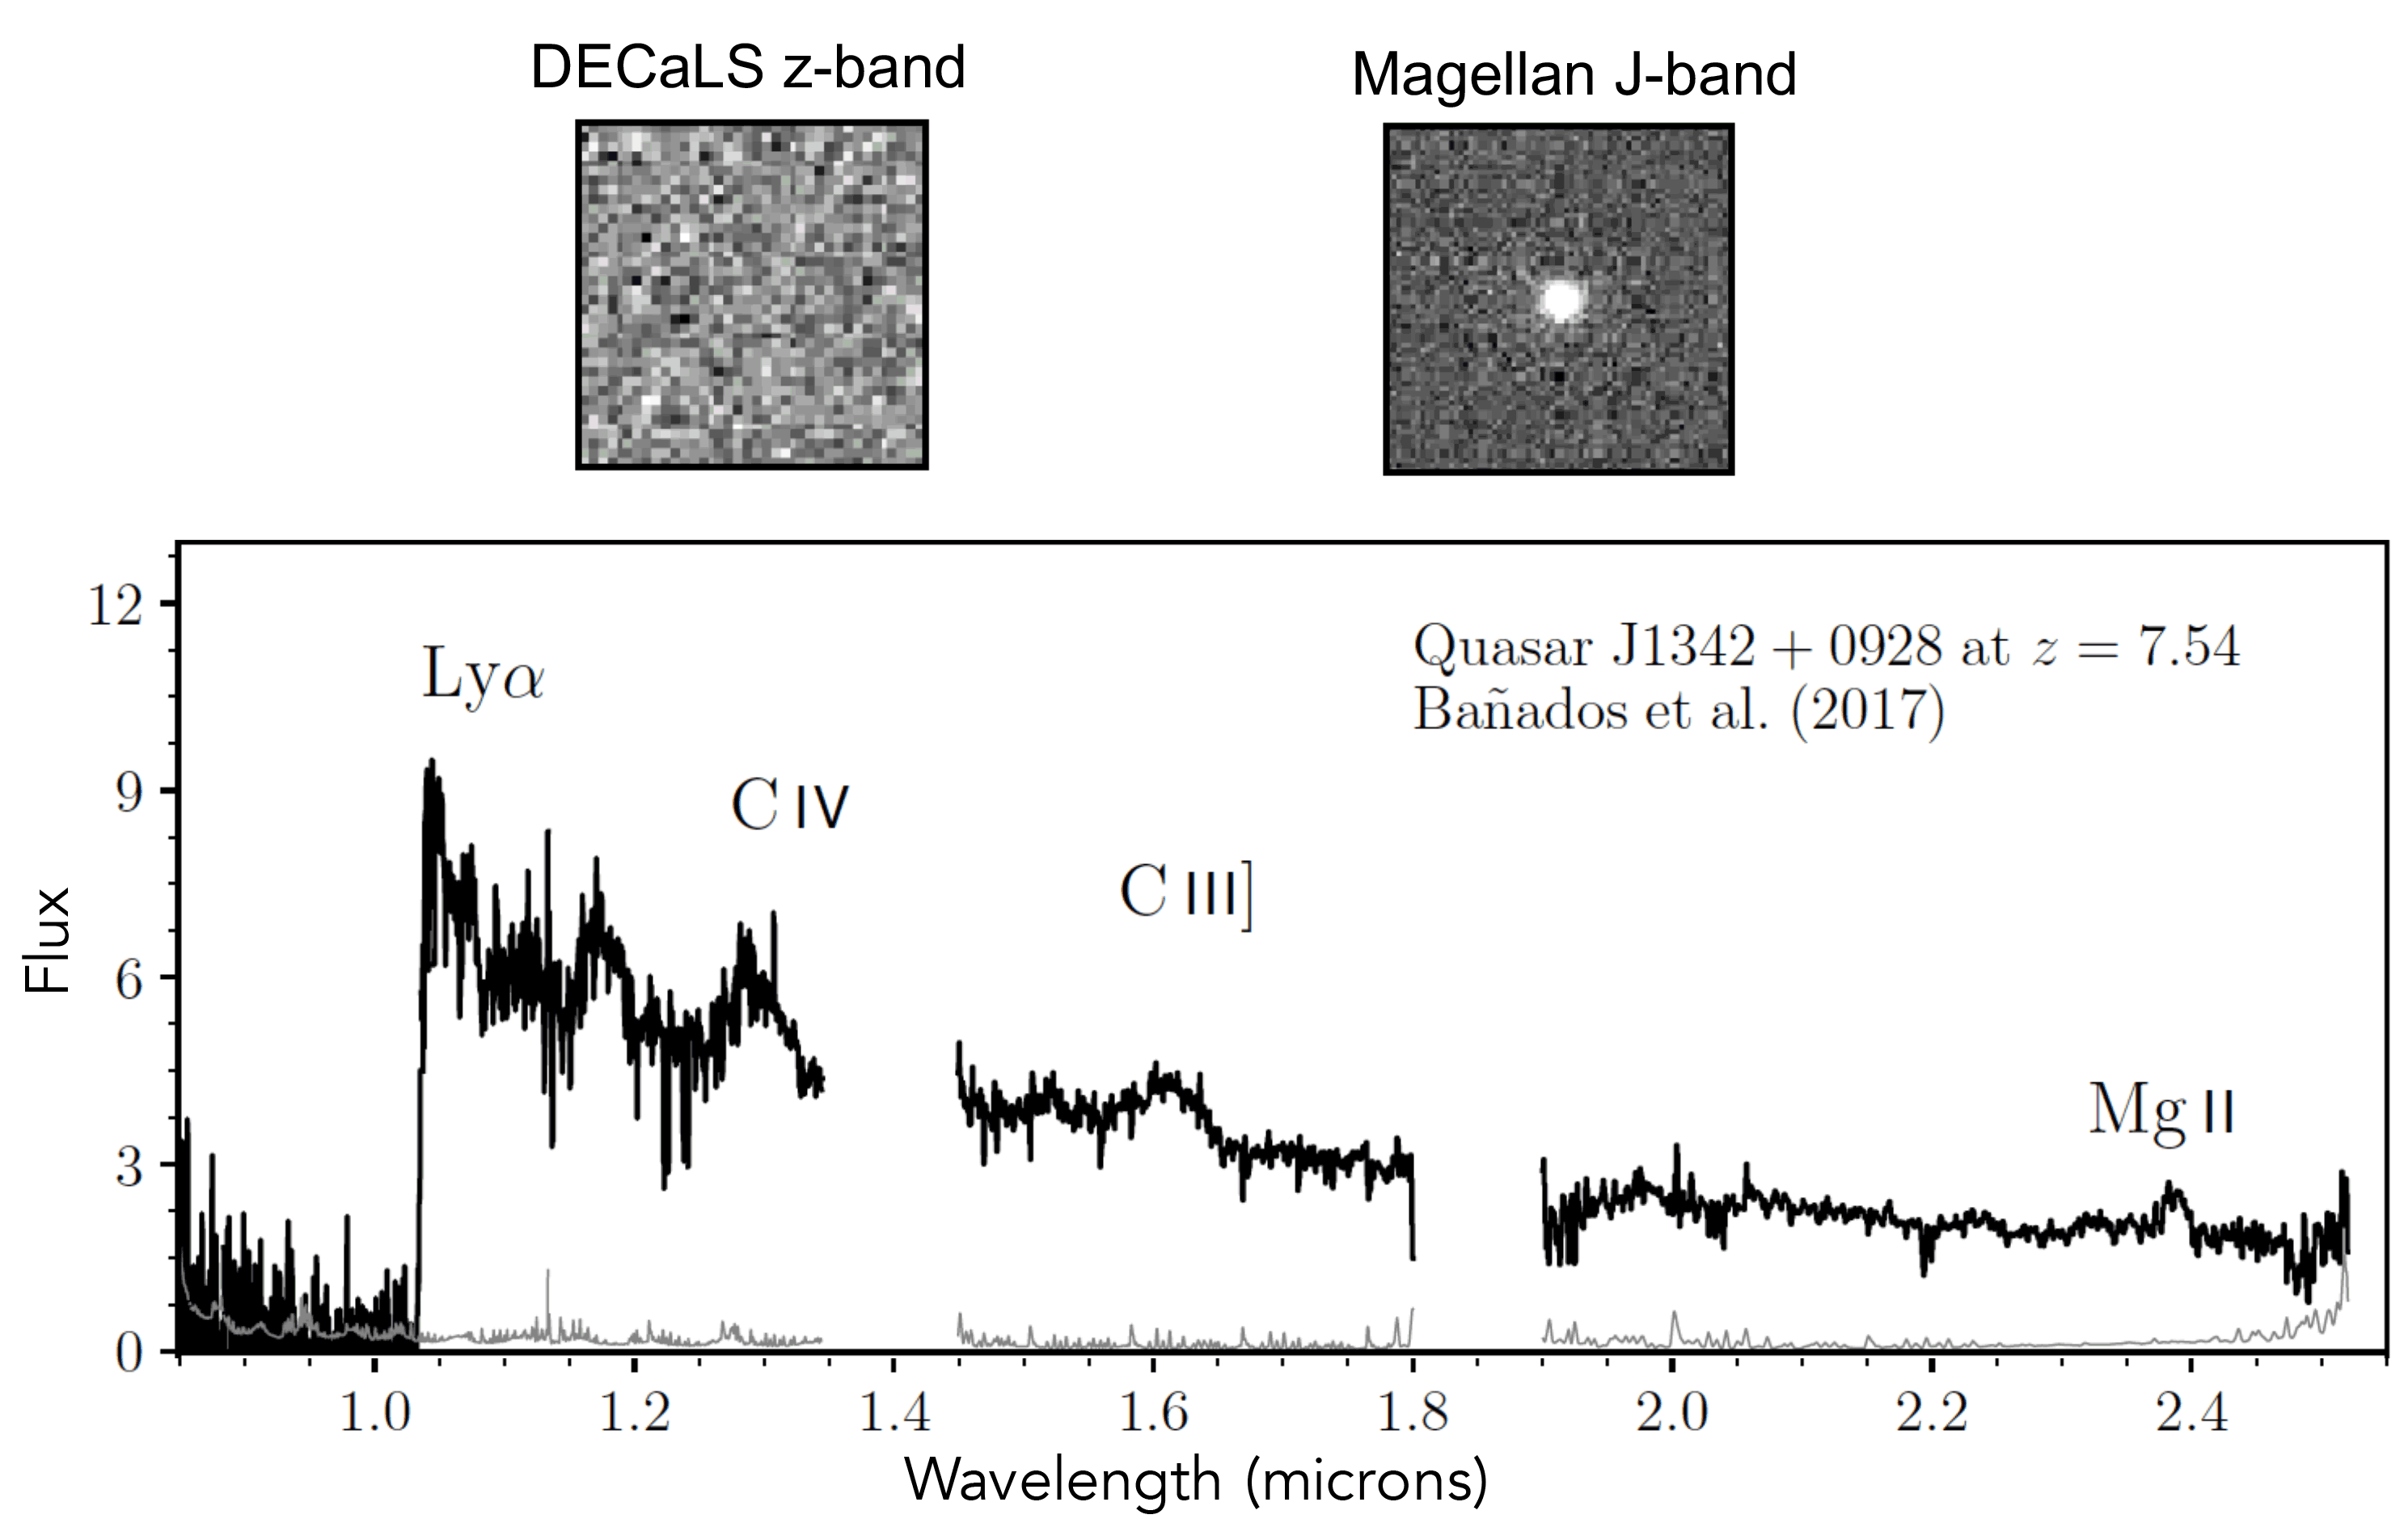

Gargantua in the Mist: A Precocious Black Hole Behemoth at the Edge of Cosmic Dawn

The non-detection of J1342+0928 in the DECaLS z-band image (top left), despite its brightness beyond 1 micron in the Magellan image (top right), identifies it as an interesting distant object. From the spectrum of the object (taken with Gemini, Magellan, and LBT), which identified it as the most distant quasar known, the research team also measured the mass of its supermassive black hole.

Credit: Eduardo Bañados (Carnegie Observatories) and Xiaohui Fan (University of Arizona)